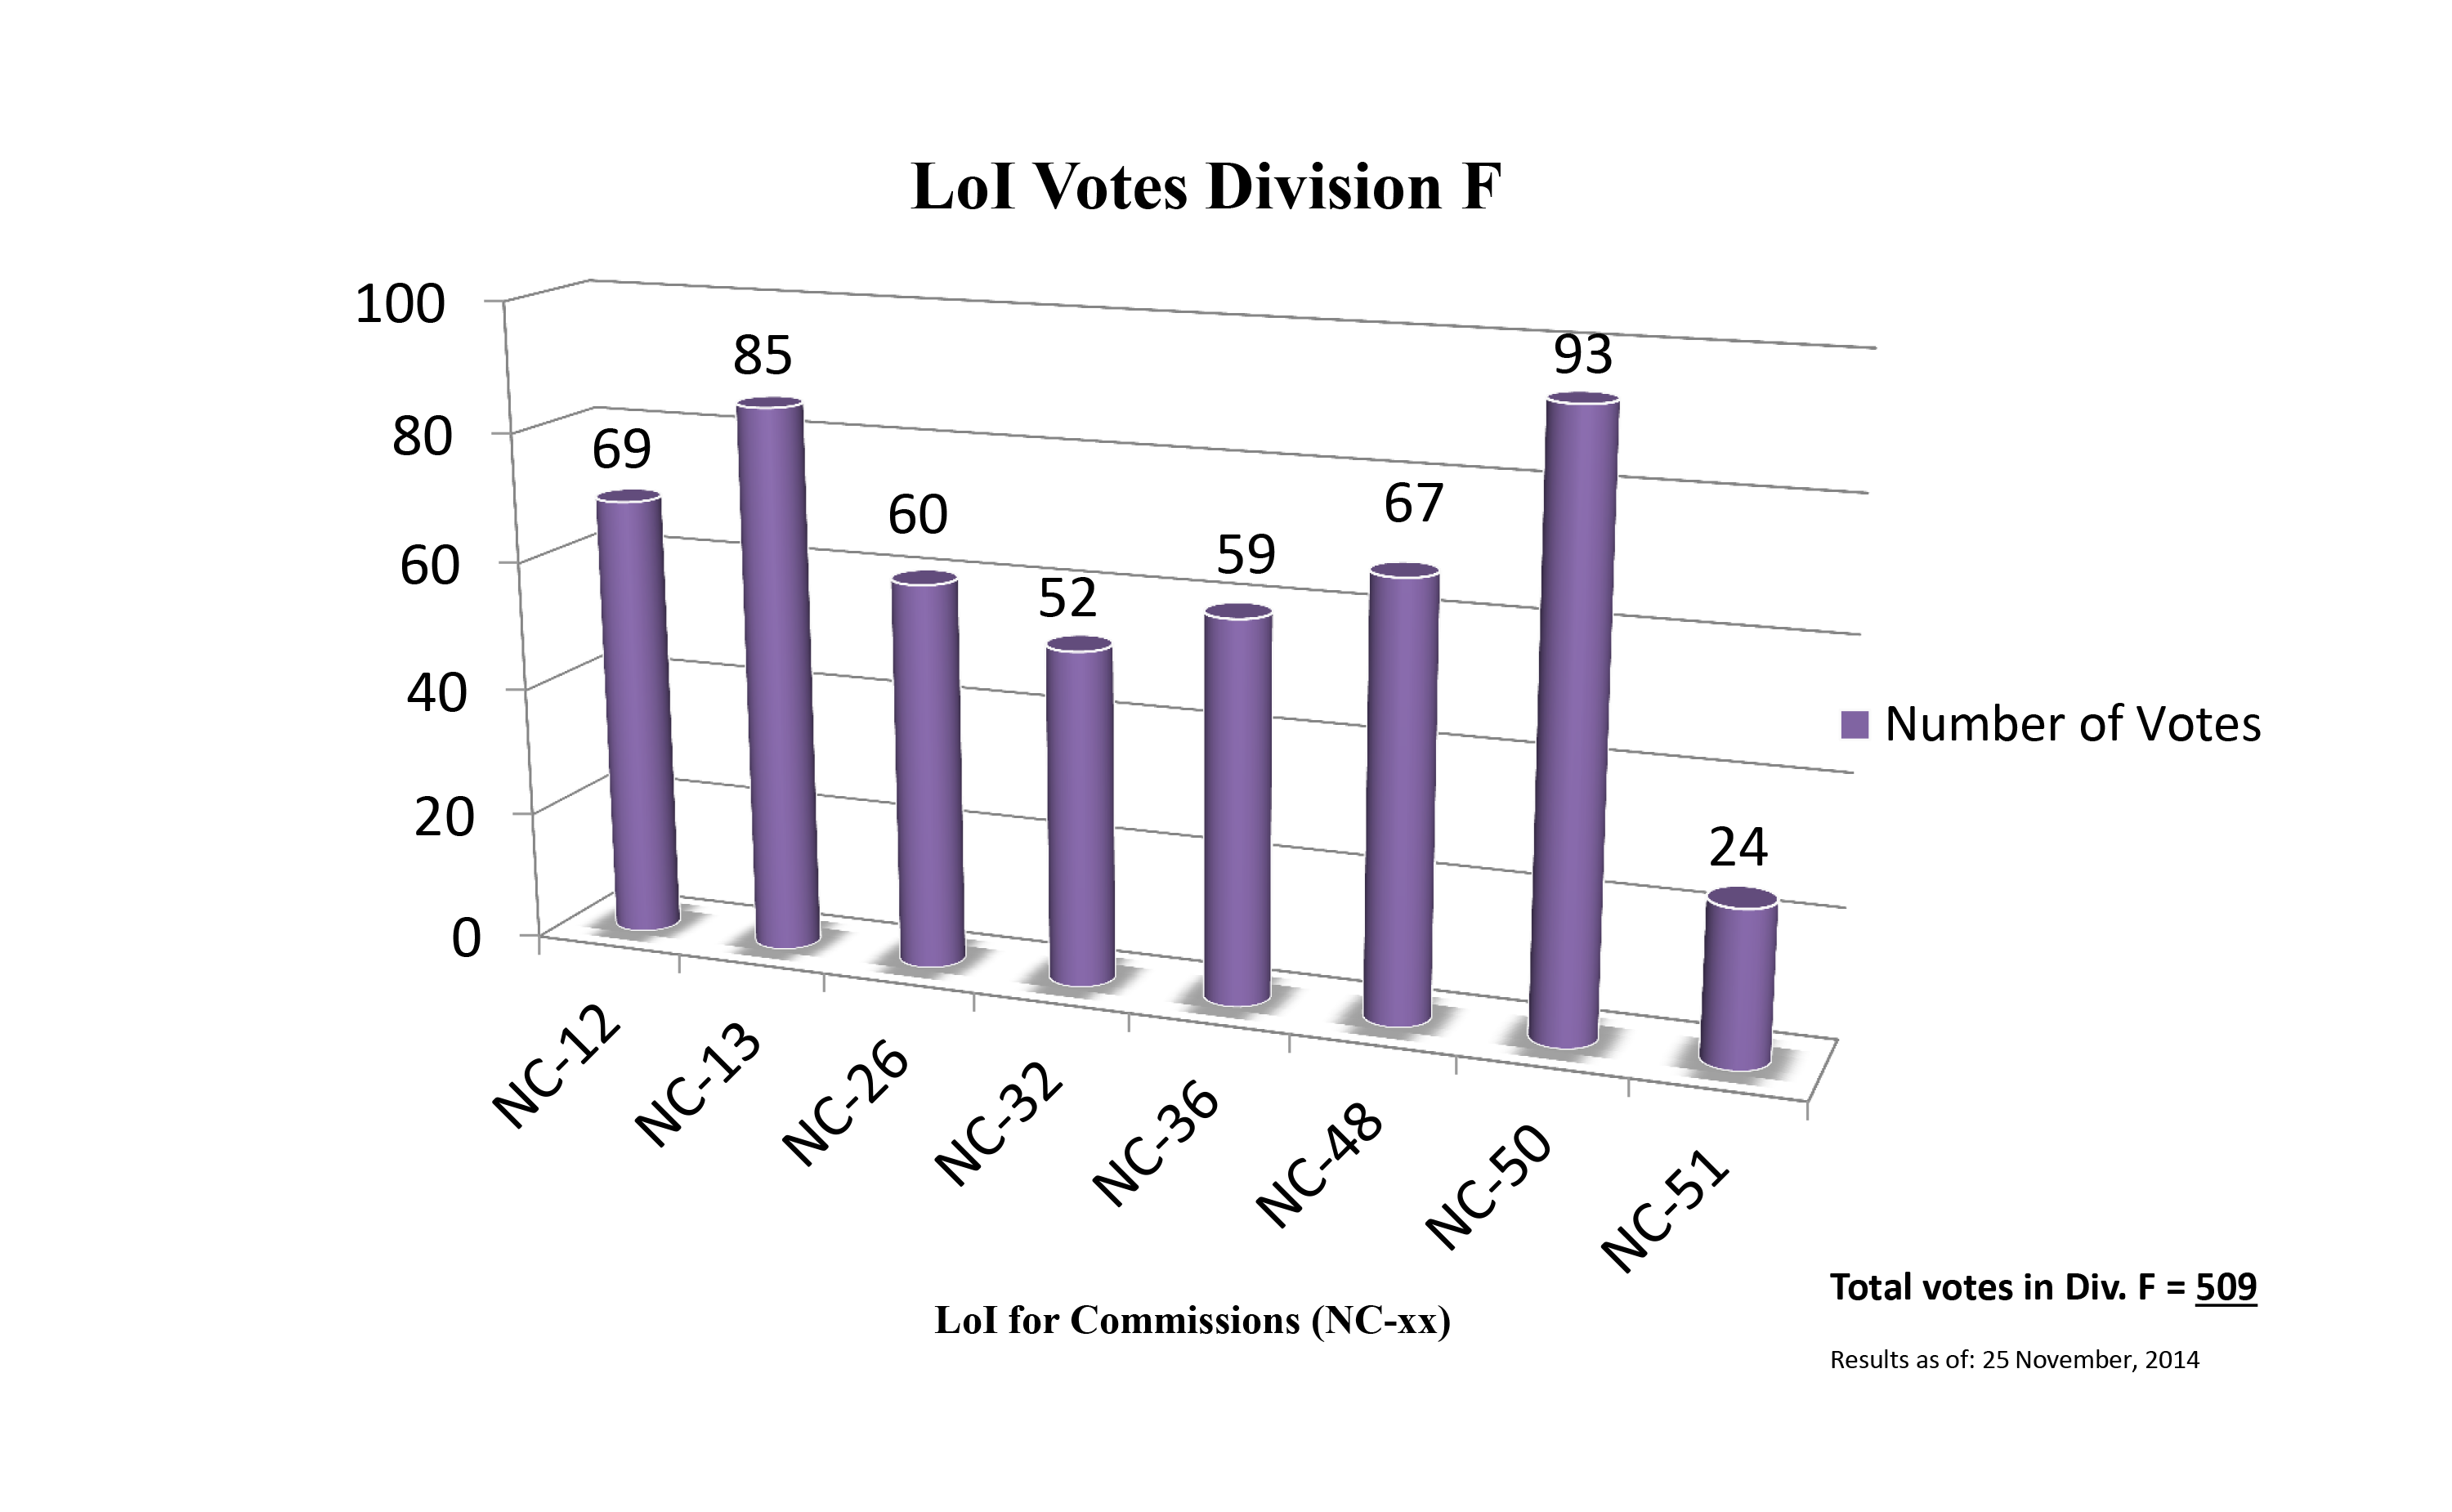

Division F Commission Reform votes (first results)

The graph presents the first results sorted by Division. Proposed Commissions may appear in more than one Division, if the proposers have requested the Cross-Division status. Only the Primary Division has been taken into account for the Inter-Division status. The final results will be presented in January 2015.

Division F: Planetary Systems & Bioastronomy
NC-12: Celestial Spectroscopy
NC-13: Astrobiology
NC-26: Solar System Ephemerides
NC-32: Meteors etc.
NC-36: Gravitational Lensing
NC-48: Small Solar System Bodies
NC-50: Planets, Exoplanets & Satellites
NC-51: Planets & Satellites

Credit: IAU